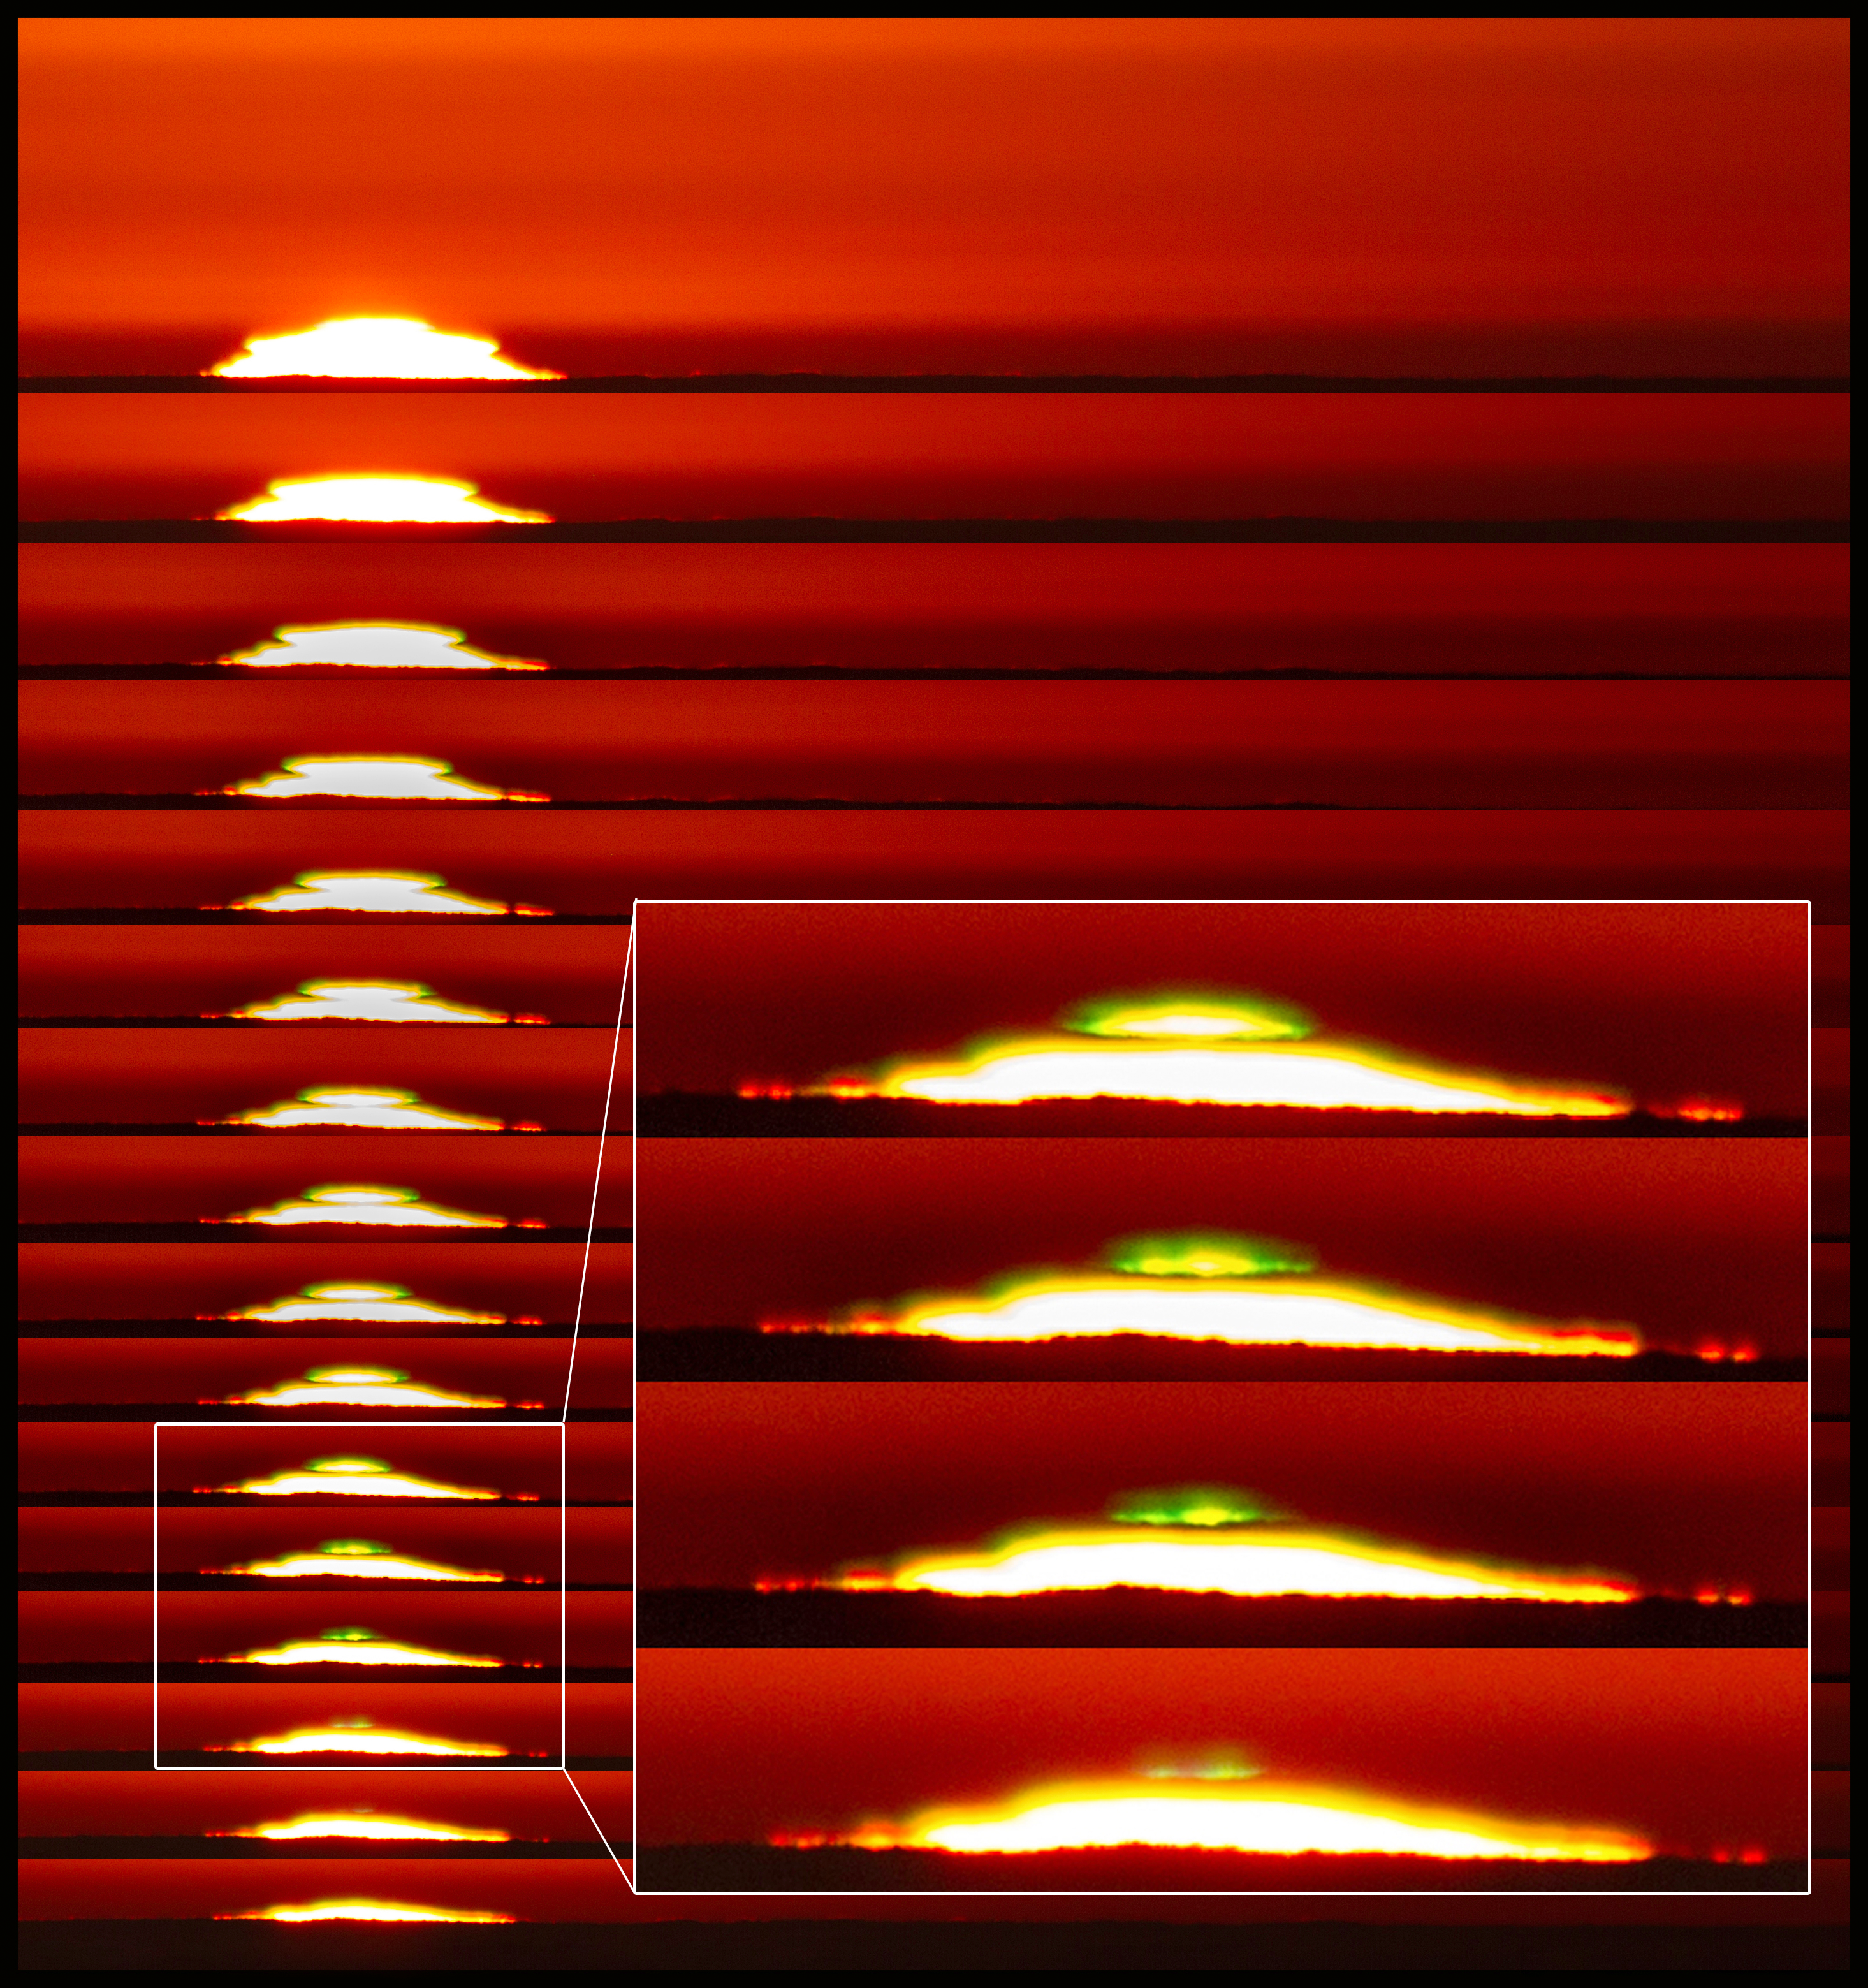

Green flash at sunset

This sequence of images show a green flash from the Sun. The green flash occurs occasionally when the atmosphere separates sunlight during sunrise or sunset. The flash only lasts a few seconds.

Credit: Aleksandar Cikota/ESO